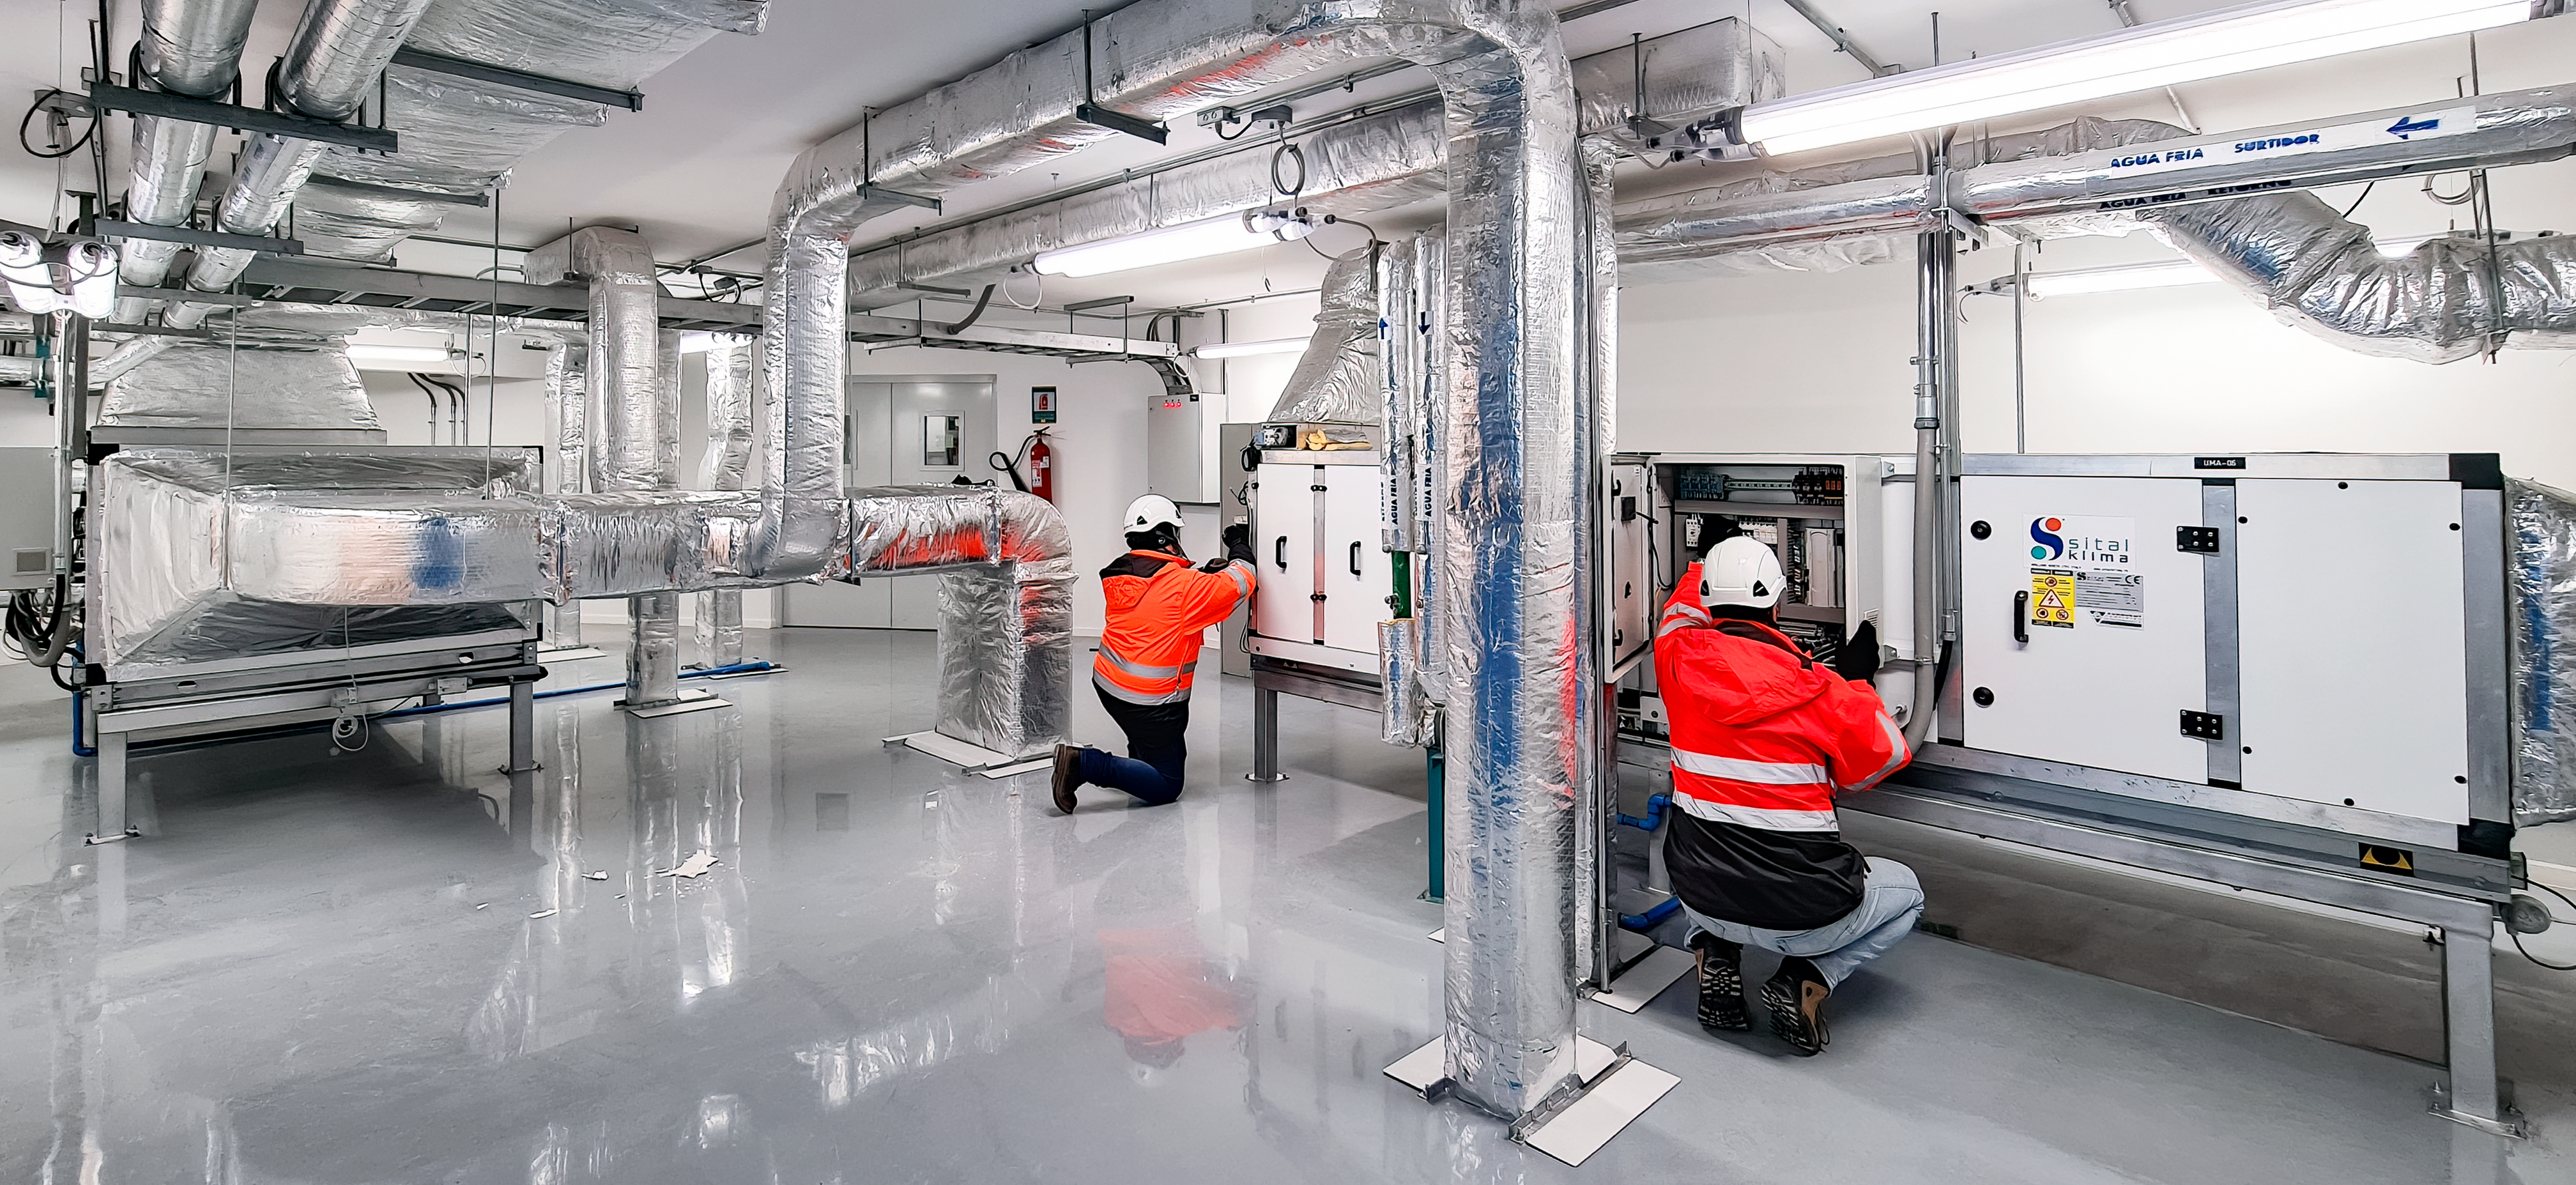

Vera C. Rubin Observatory 21 July 2020

An inspection of the summit 21 July 2020.

Credit: Rubin Obs/NSF/AURA